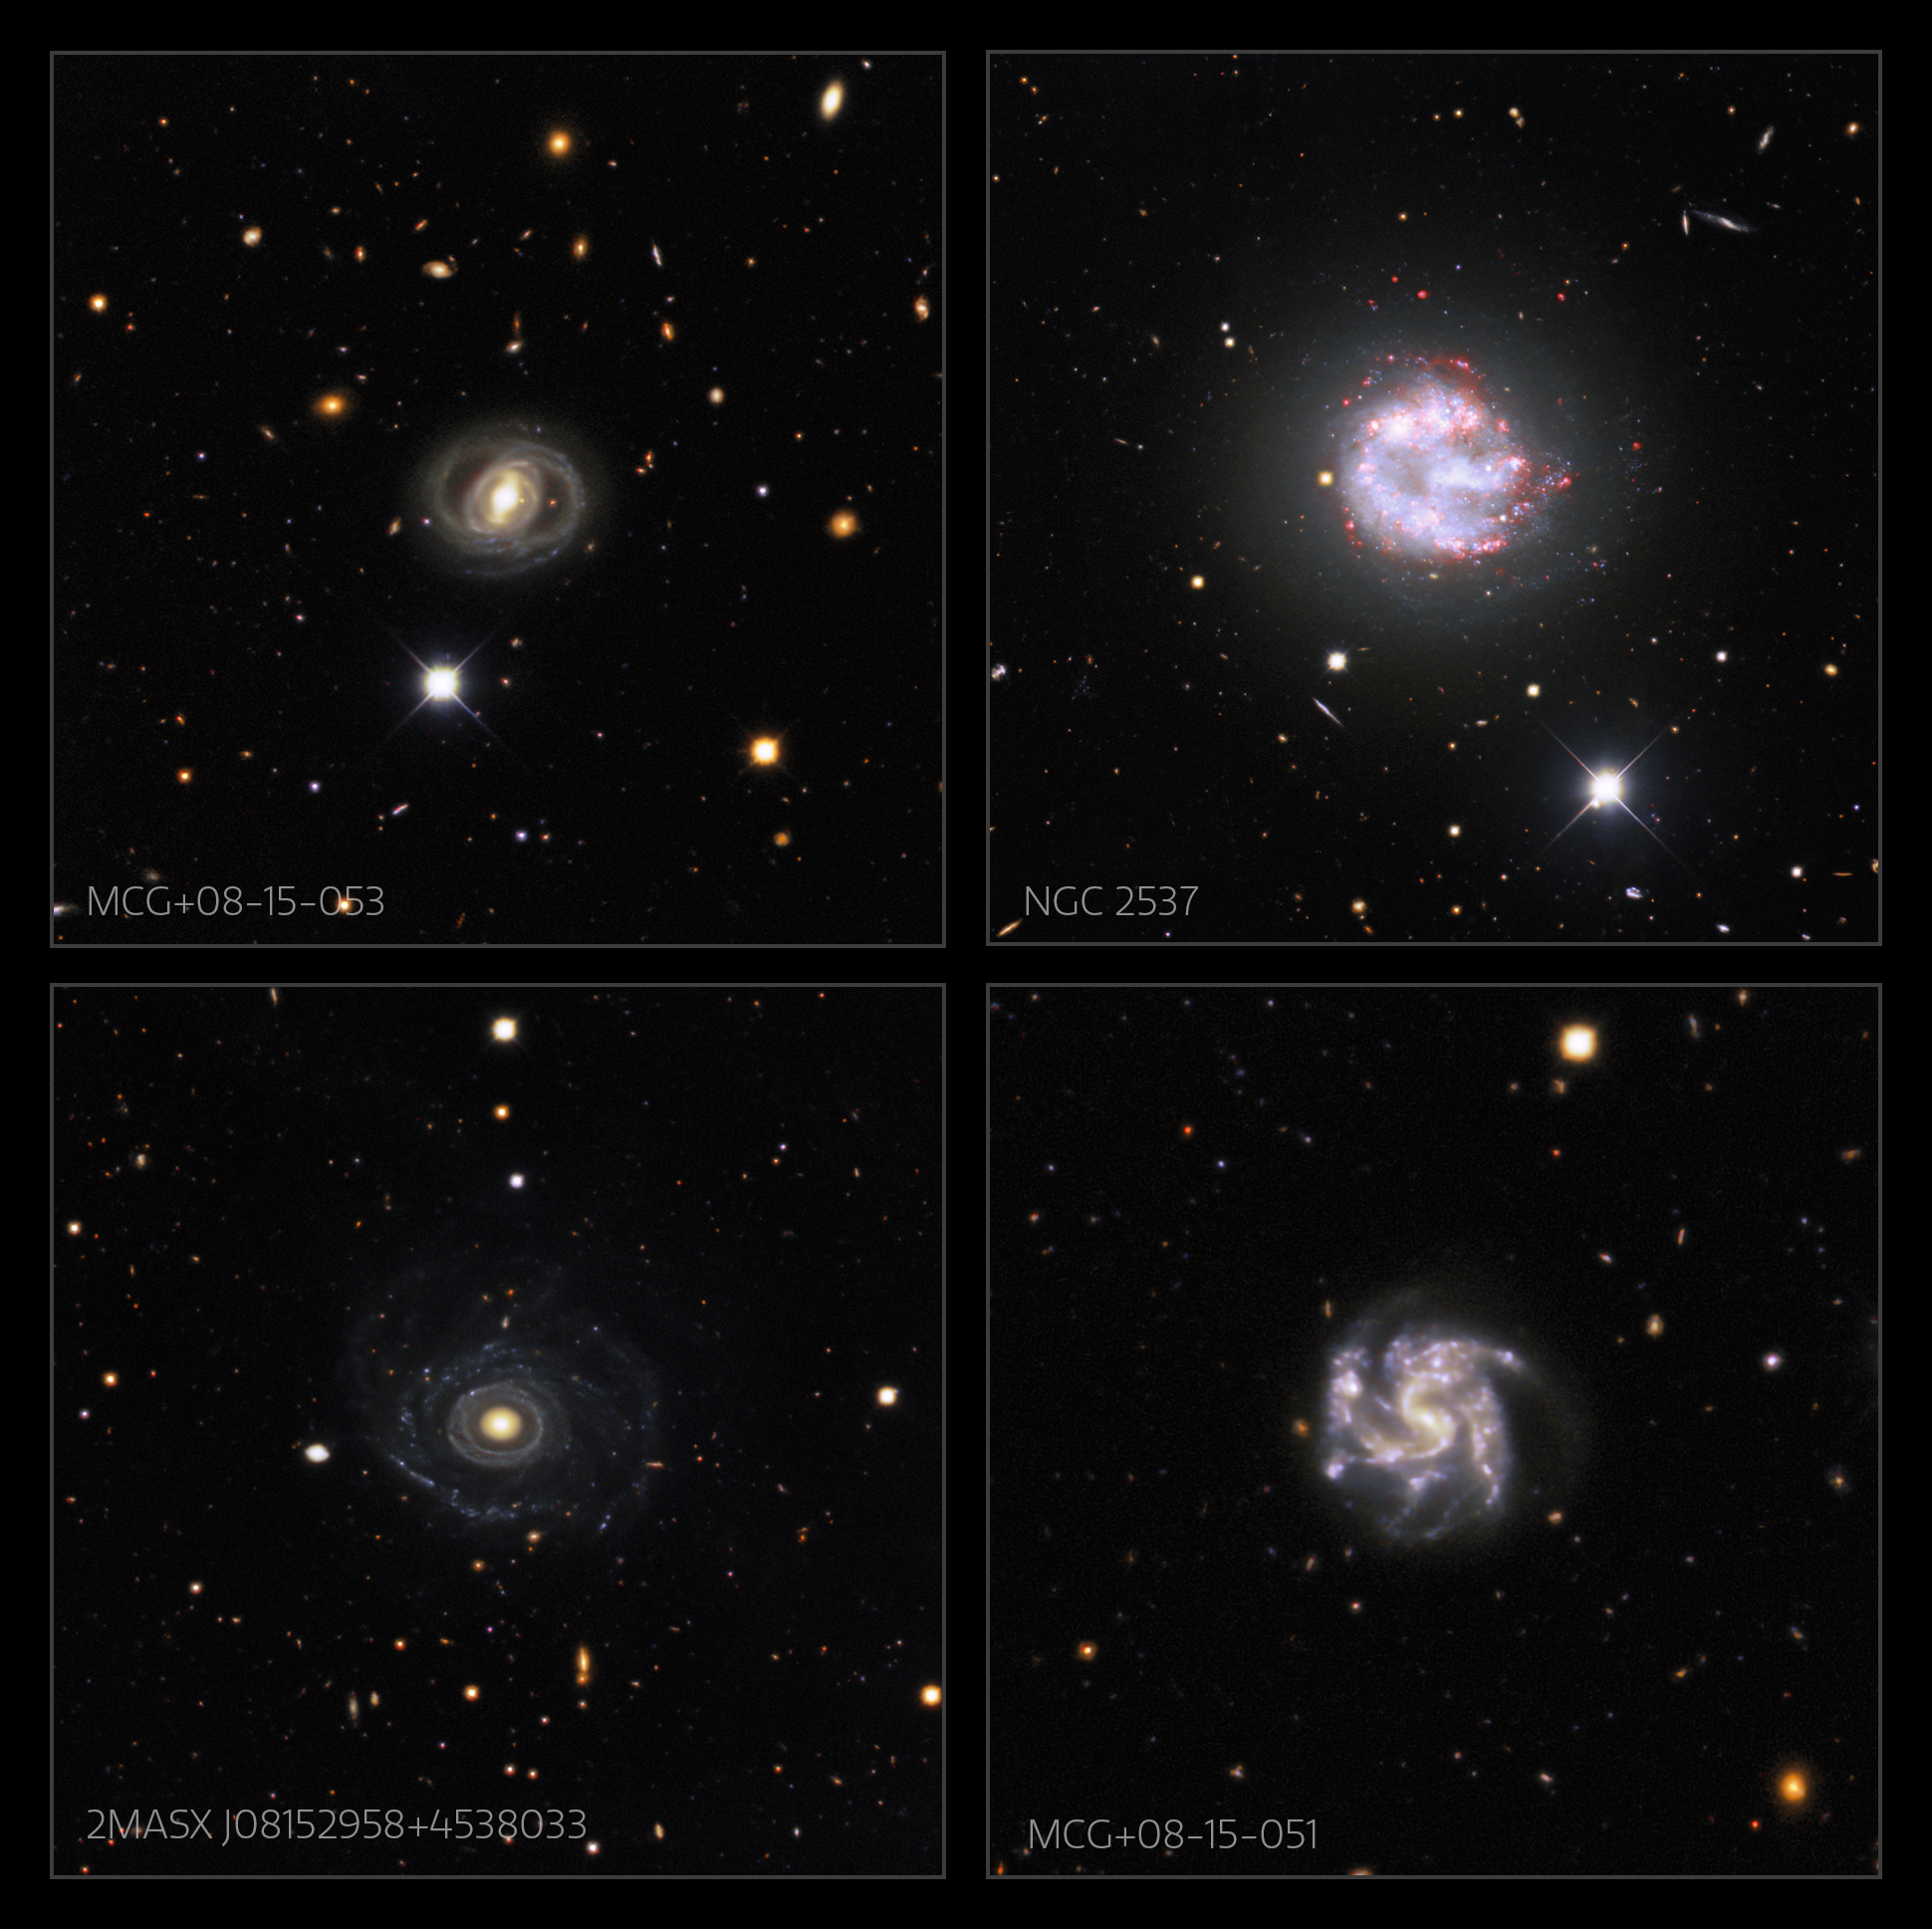

Portrait of a Needle Galaxy

Galaxies that appear in the full field of Image of the Week iotw2101. The individual images are here.

Credit: KPNO/NOIRLab/NSF/AURA. Acknowledgments:PI: M T. Patterson (New Mexico State University)Image processing: Travis Rector (University of Alaska Anchorage), Mahdi Zamani & Davide de Martin